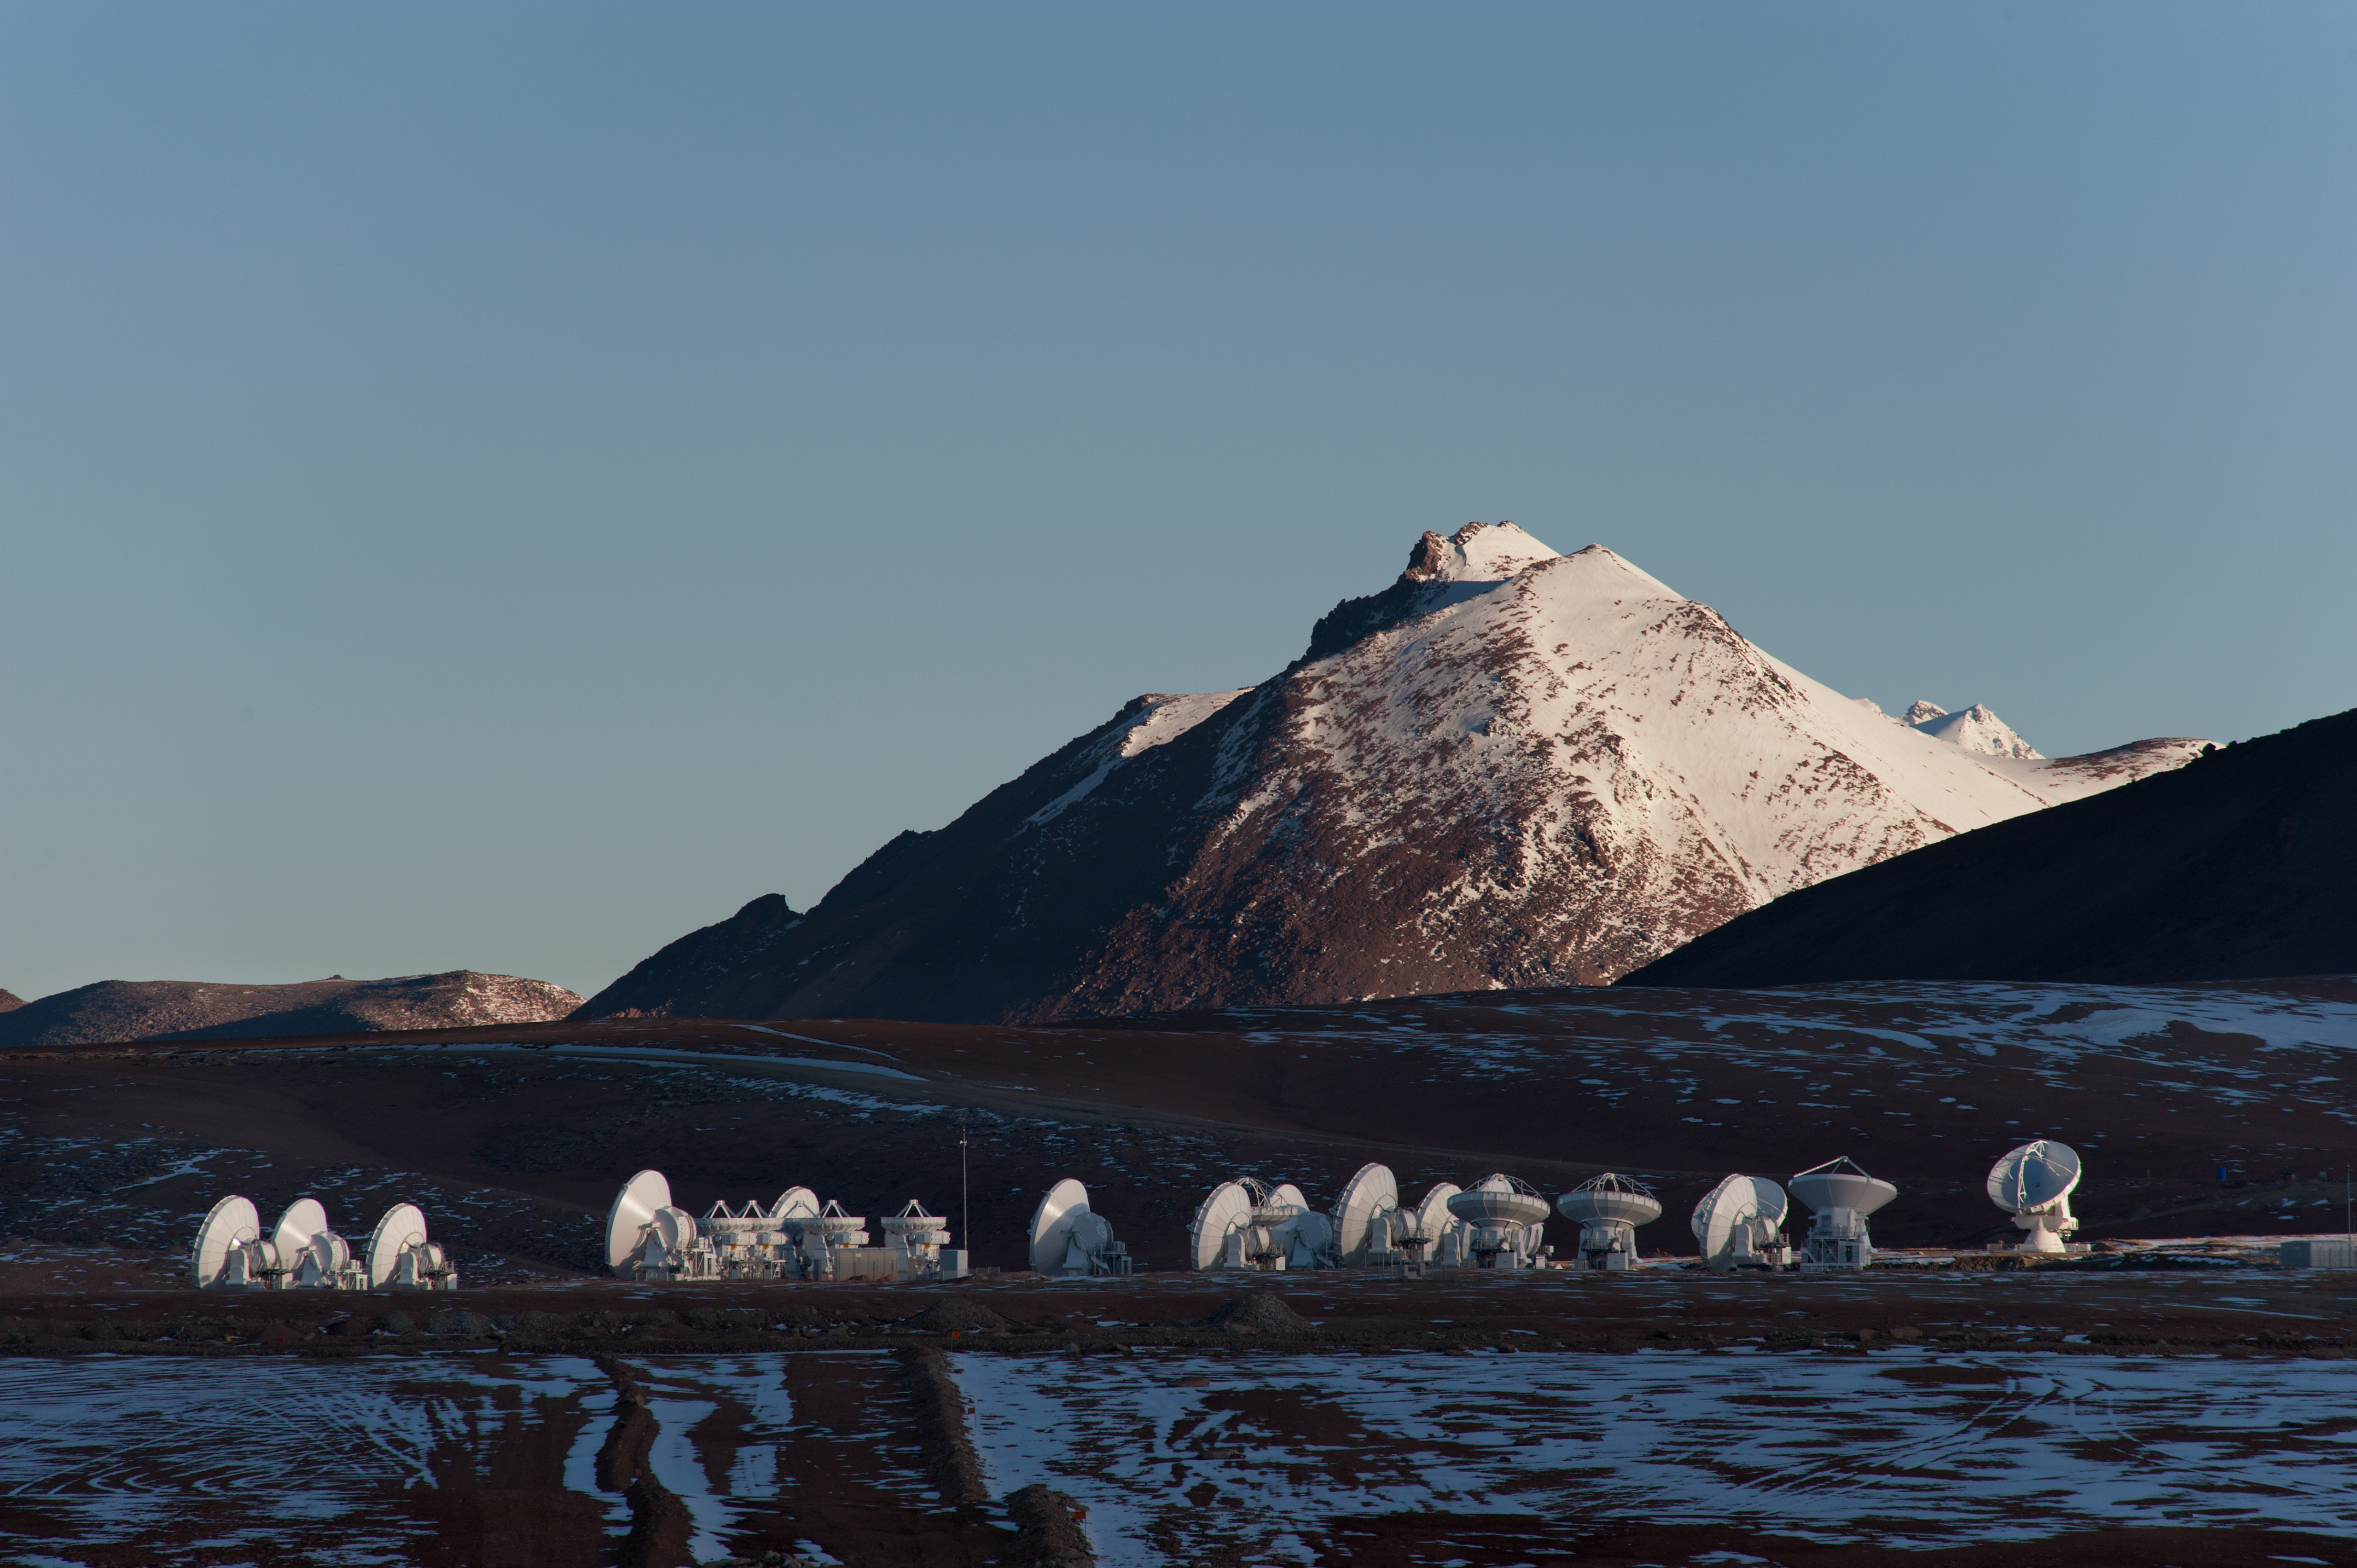

ALMA antenna array

The ALMA array stands under the overwhelming landscape of Chajnantor.

Credit: ESO/Max Alexander